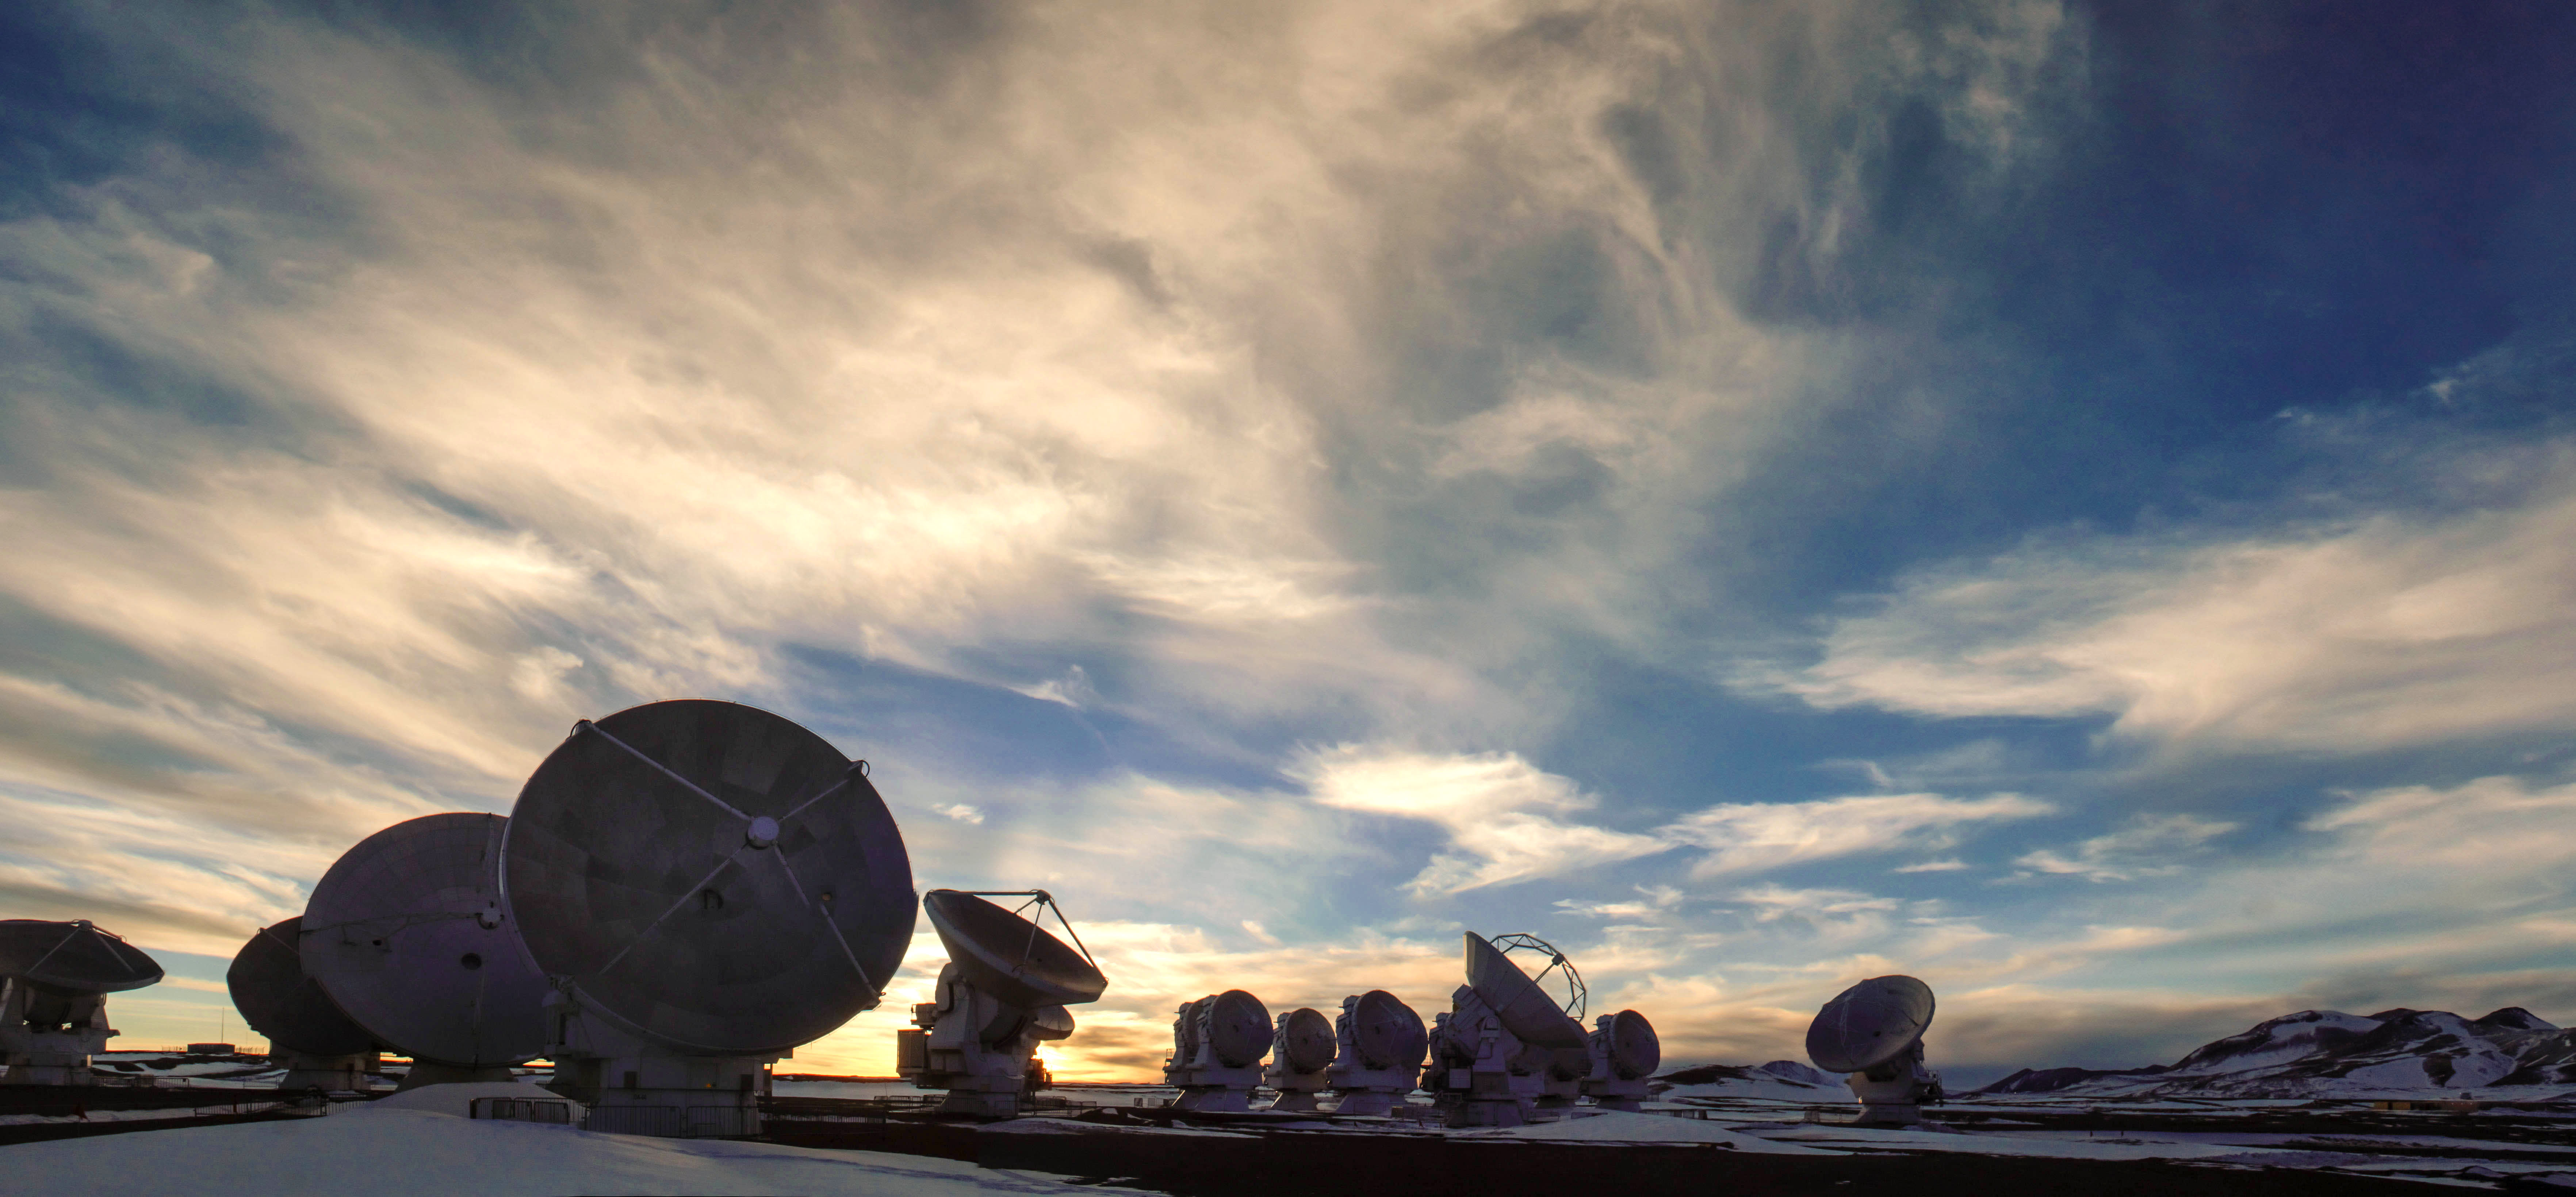

ALMA antennas pick up radio waves

ALMA antennas pick up radio waves, so they can make observations both day and night without interruption.

Credit: Juan Carlos Rojas - ALMA (ESO / NAOJ / NRAO)